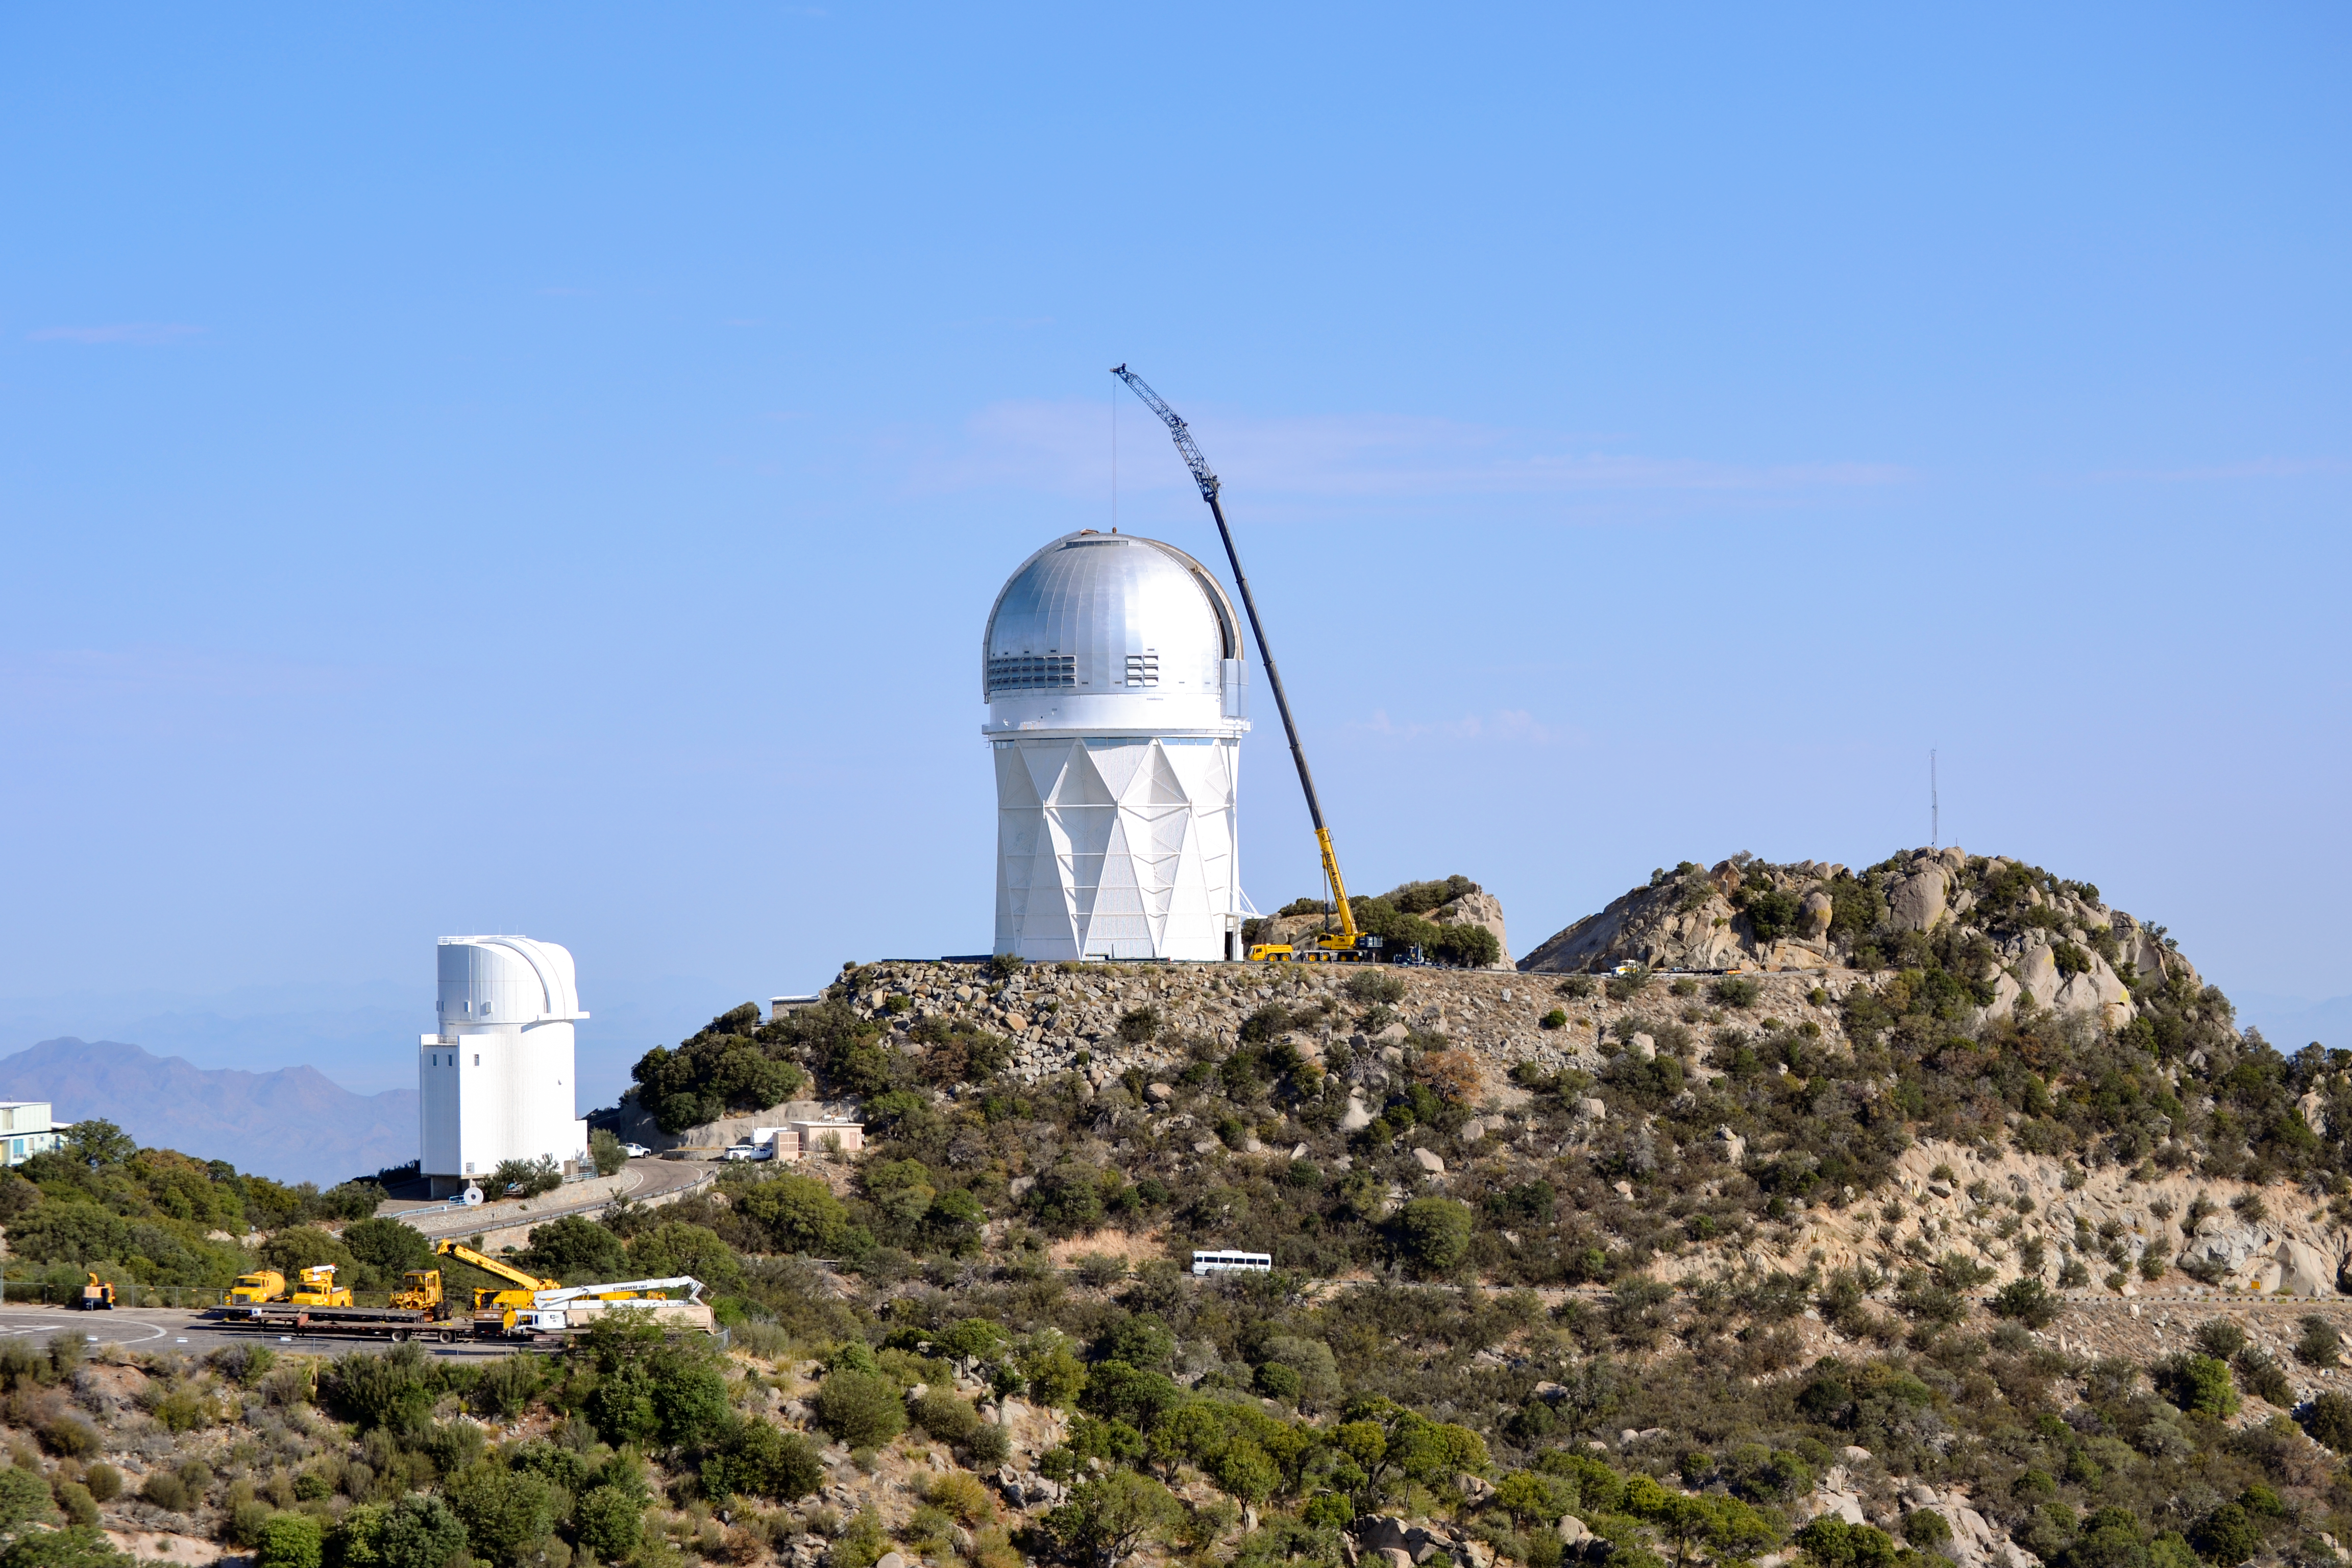

DESI Installation

Installation of the Dark Energy Spectroscopic Instrument (DESI) at the Nicholas U. Mayall 4-meter Telescope on Kitt Peak National Observatory in Arizona.

Credit: KPNO/NOIRLab/NSF/AURA